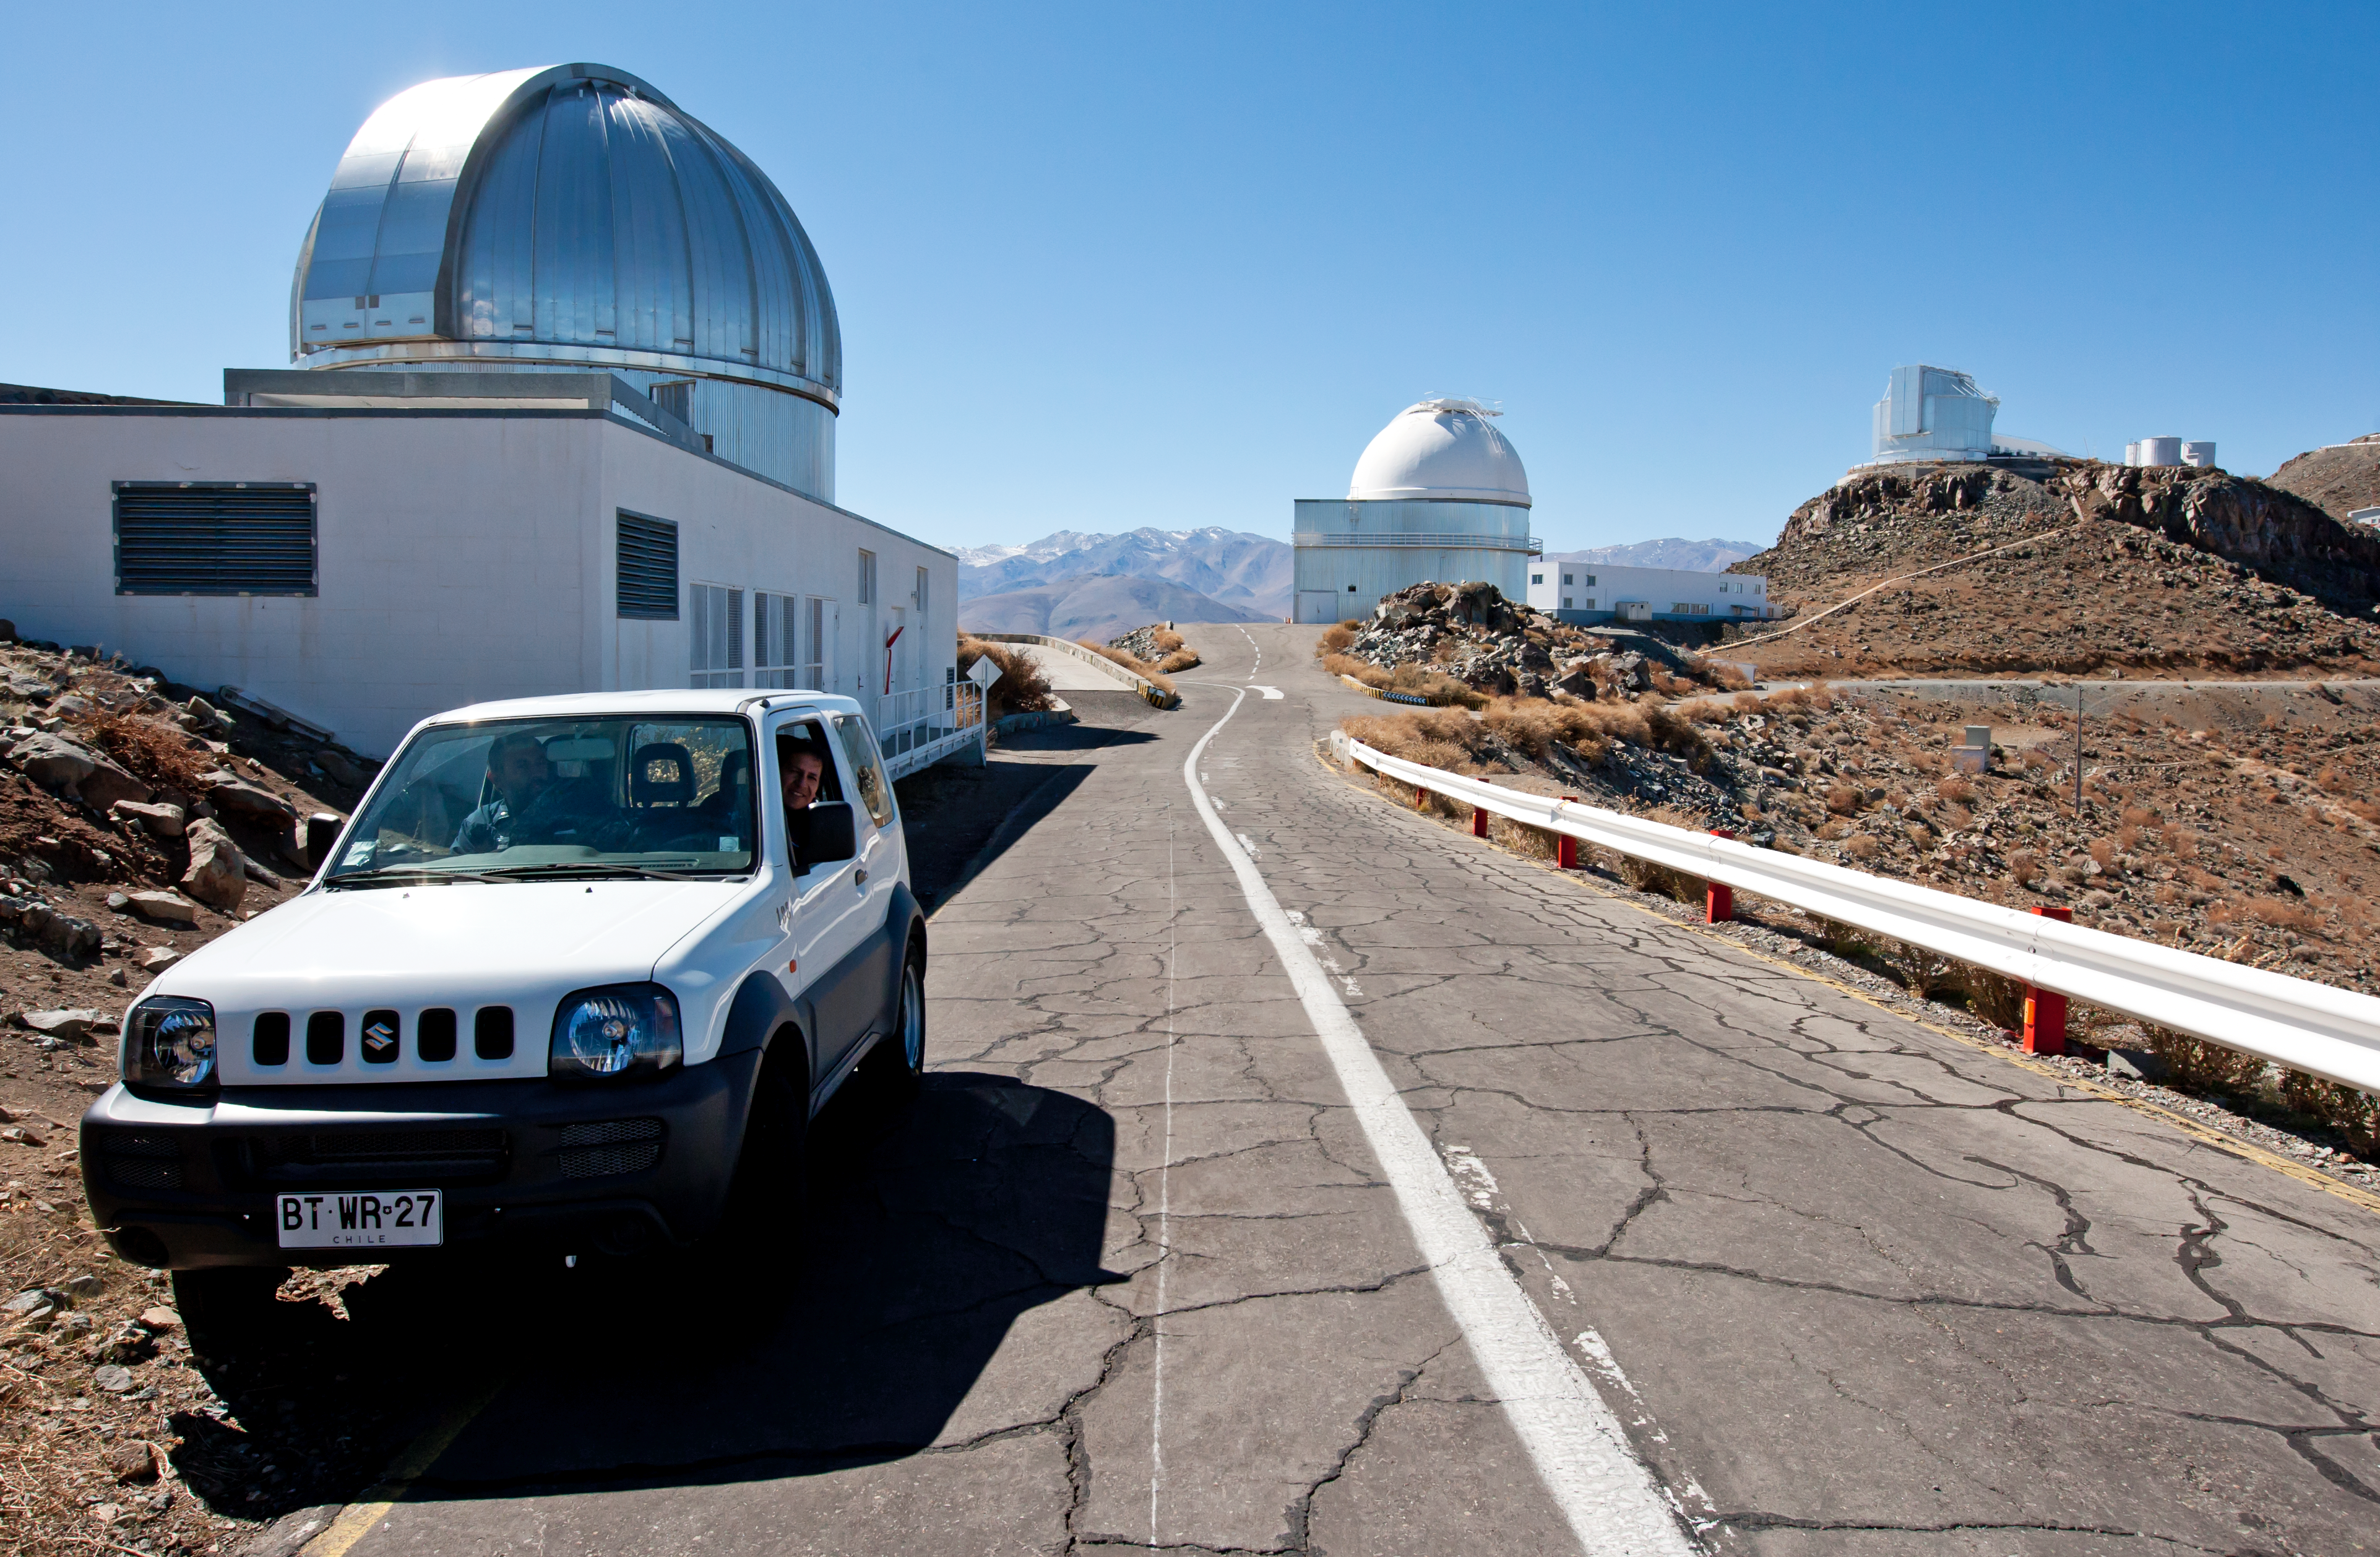

A drive through time — How telescopes, and cars, have changed at La Silla (present-day image)

This is the present-day image from the "Then and Now" Picture of the Week, ""A Drive Through Time — How telescopes, and cars, have changed at La Silla".

Credit: ESO/J. Dommaget